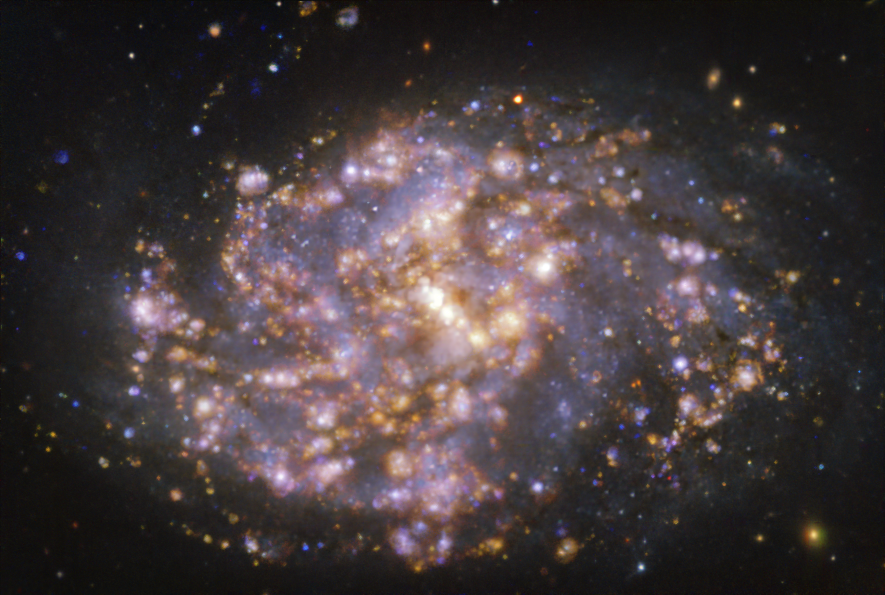

NGC 1087 as seen with MUSE on ESO’s VLT at several wavelengths of light

This image, taken with the Multi-Unit Spectroscopic Explorer (MUSE) on ESO’s Very Large Telescope (VLT), shows the nearby galaxy NGC 1087. NGC 1087 is a spiral galaxy located approximately 80 million light-years from Earth in the constellation of Cetus. The image is a combination of observations conducted at different wavelengths of light to map stellar populations and warm gas. The golden glows mainly correspond to clouds of ionised hydrogen, oxygen and sulphur gas, marking the presence of newly born stars, while the bluish regions in the background reveal the distribution of slightly older stars.

The image was taken as part of the Physics at High Angular resolution in Nearby GalaxieS (PHANGS) project, which is making high-resolution observations of nearby galaxies with telescopes operating across the electromagnetic spectrum.

Credit: ESO/PHANGS